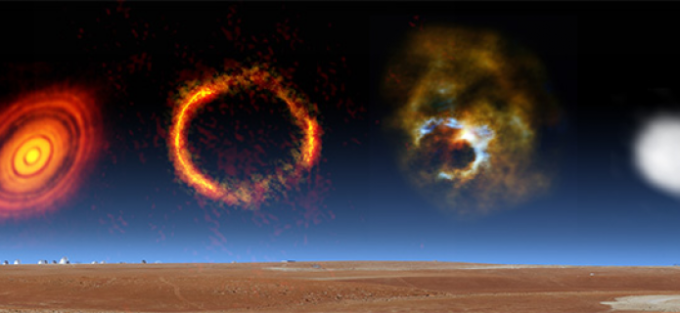

ALMA Partnership Publishes First Results on Long Baselines

ALMA image of the gravitationally lensed galaxy SDP.81. The bright orange central region of the ring (ALMA’s highest resolution observation ever) reveals the glowing dust in this distant galaxy. The surrounding lower-resolution portions of the ring trace the millimeter wavelength light emitted by carbon monoxide. Credit: ALMA (NRAO/ESO/NAOJ); B. Saxton NRAO/AUI/NSF

Animation of the asteroid Juno as imaged by ALMA as part of the telescope’s Long Baseline Campaign. Images were taken when Juno was approximately 295 million kilometers from Earth. Credit: ALMA (NRAO/ESO/NAOJ)

This image shows the protoplanetary disc surrounding the young star HL Tauri. These new ALMA observations reveal substructures within the disc that have never been seen before and even show the possible positions of planets forming in the dark patches within the system.

Credit: ALMA (ESO/NAOJ/NRAO)